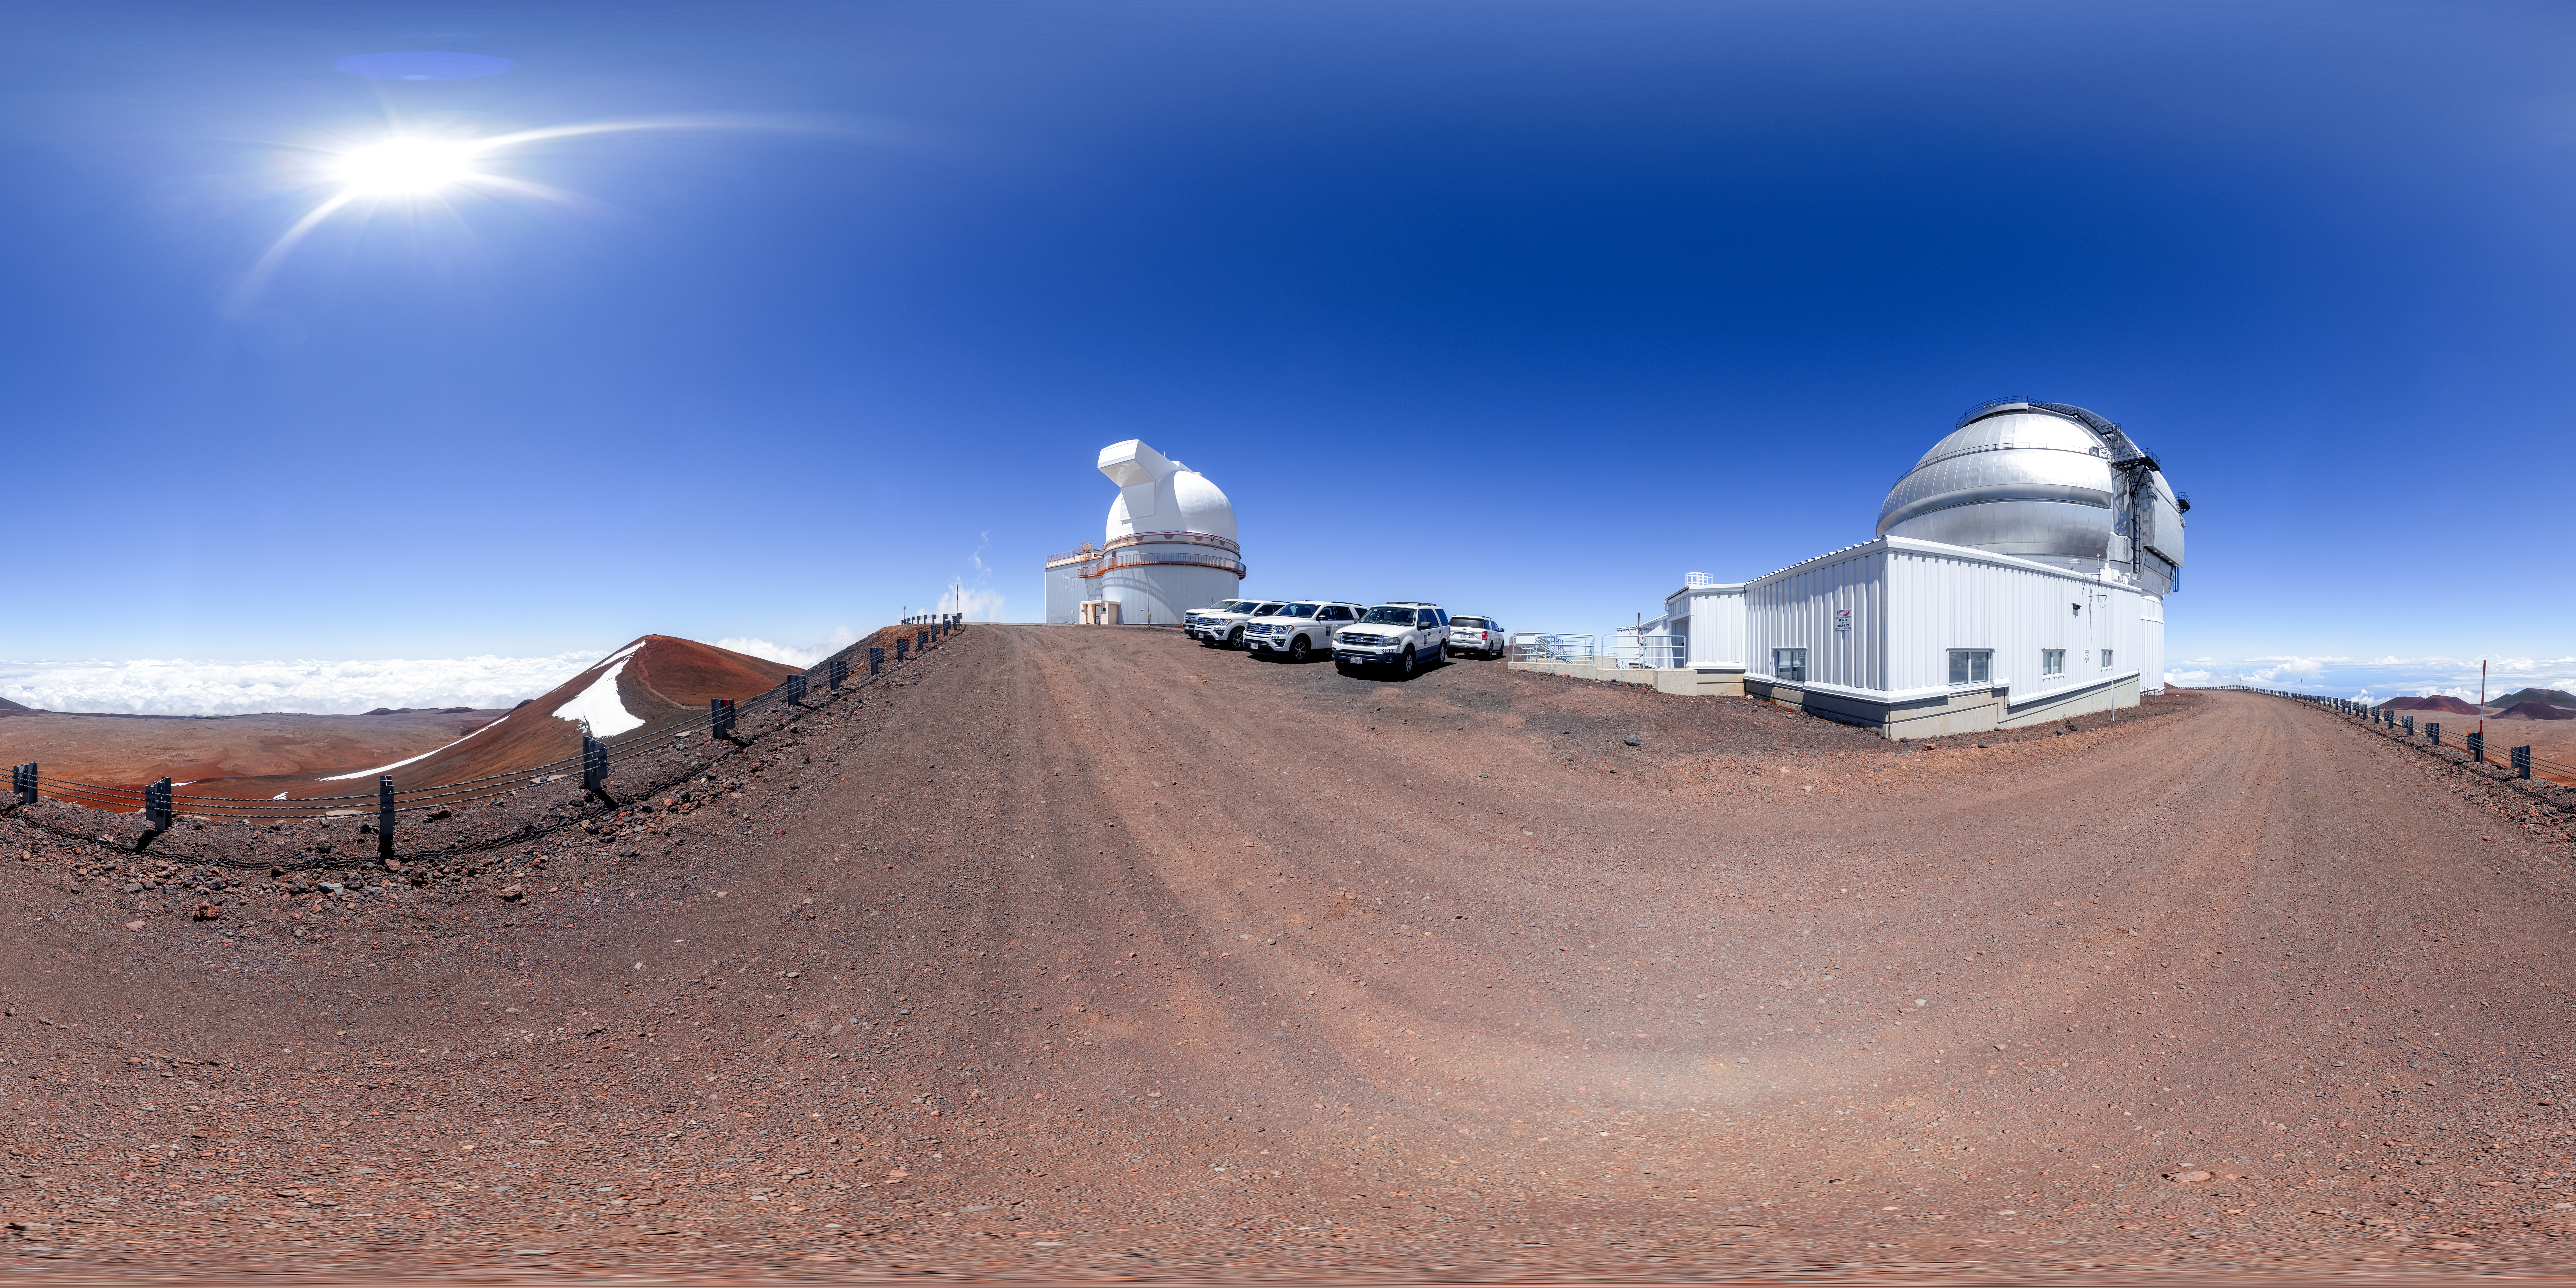

Gemini North Panorama

A 360 panorama of Gemini North, the northern member of the International Gemini Observatory, operated by NSF NOIRLab, and the neighboring University of Hawaiʻi 2.2-meter Telescope.

A fulldome version of this image can be viewed here.

Credit: International Gemini Observatory/NOIRLab/NSF/AURA/P. Horálek